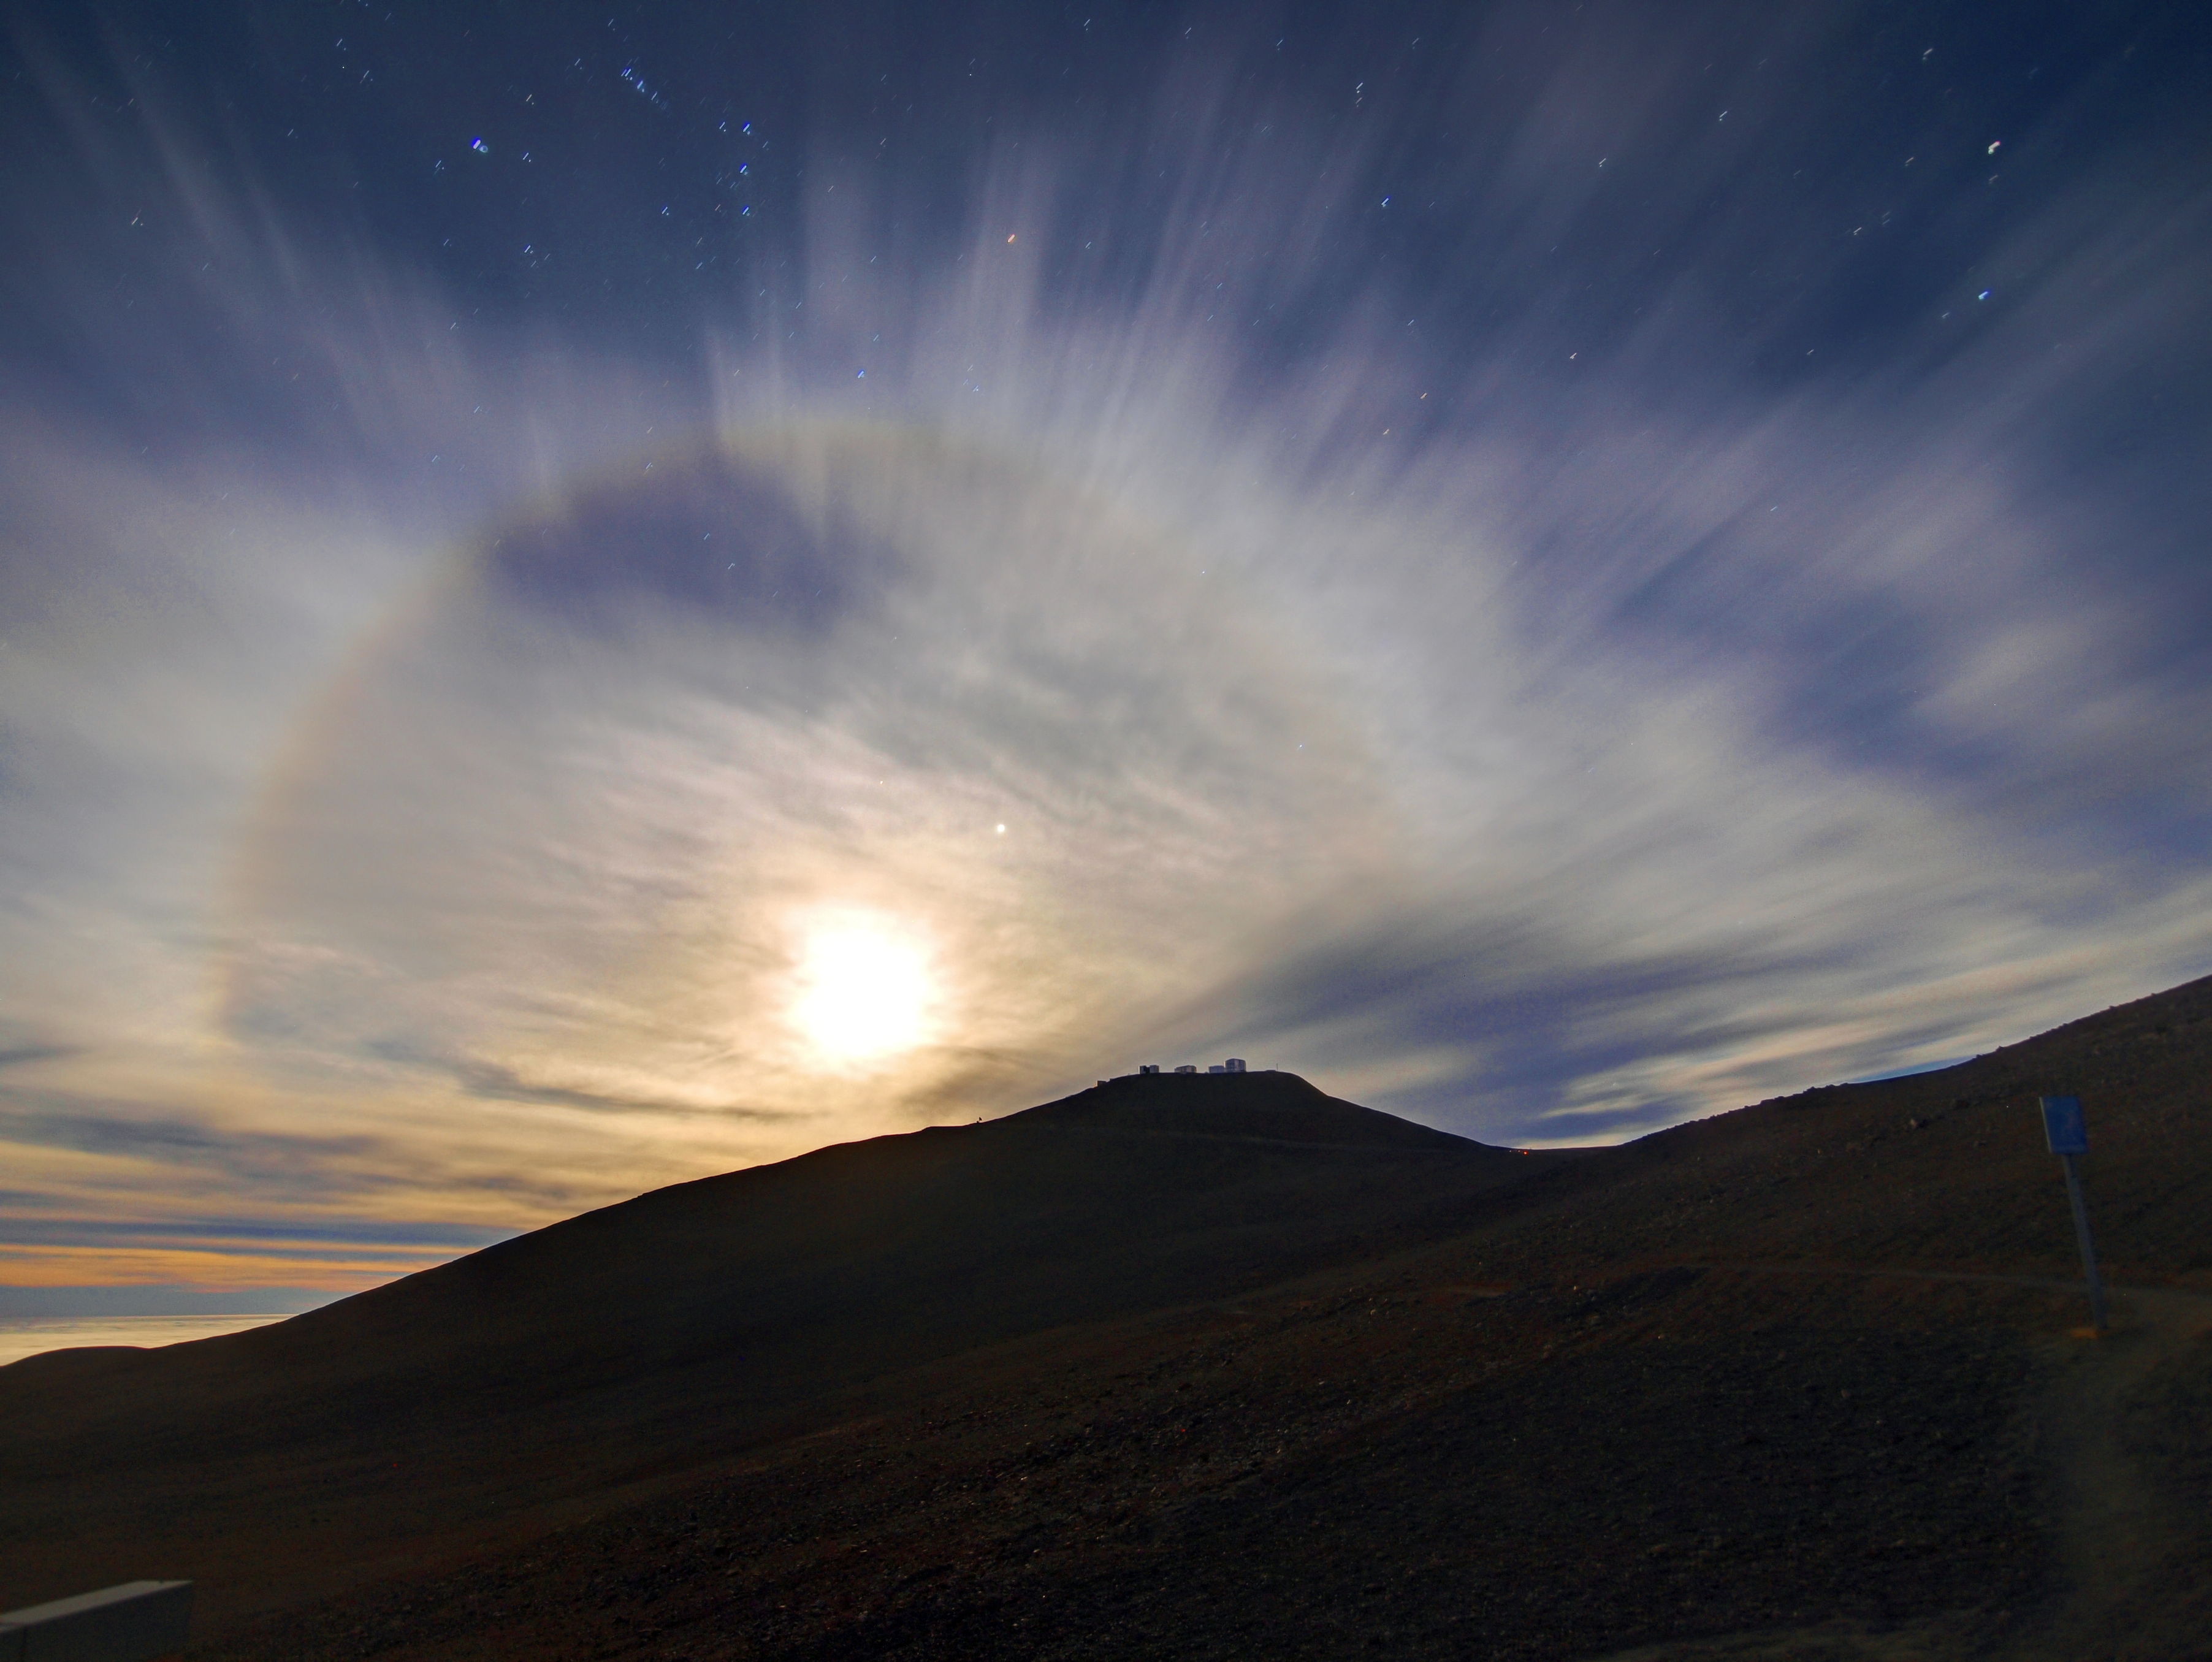

Moon rises over Paranal

The moon rises over the Paranal Observatory in the Atacama Desert. The Chilean Atacama Desert is one of the driest places on Earth, with one of the best possible views of the night sky.

Credit: R. Wesson/ESO